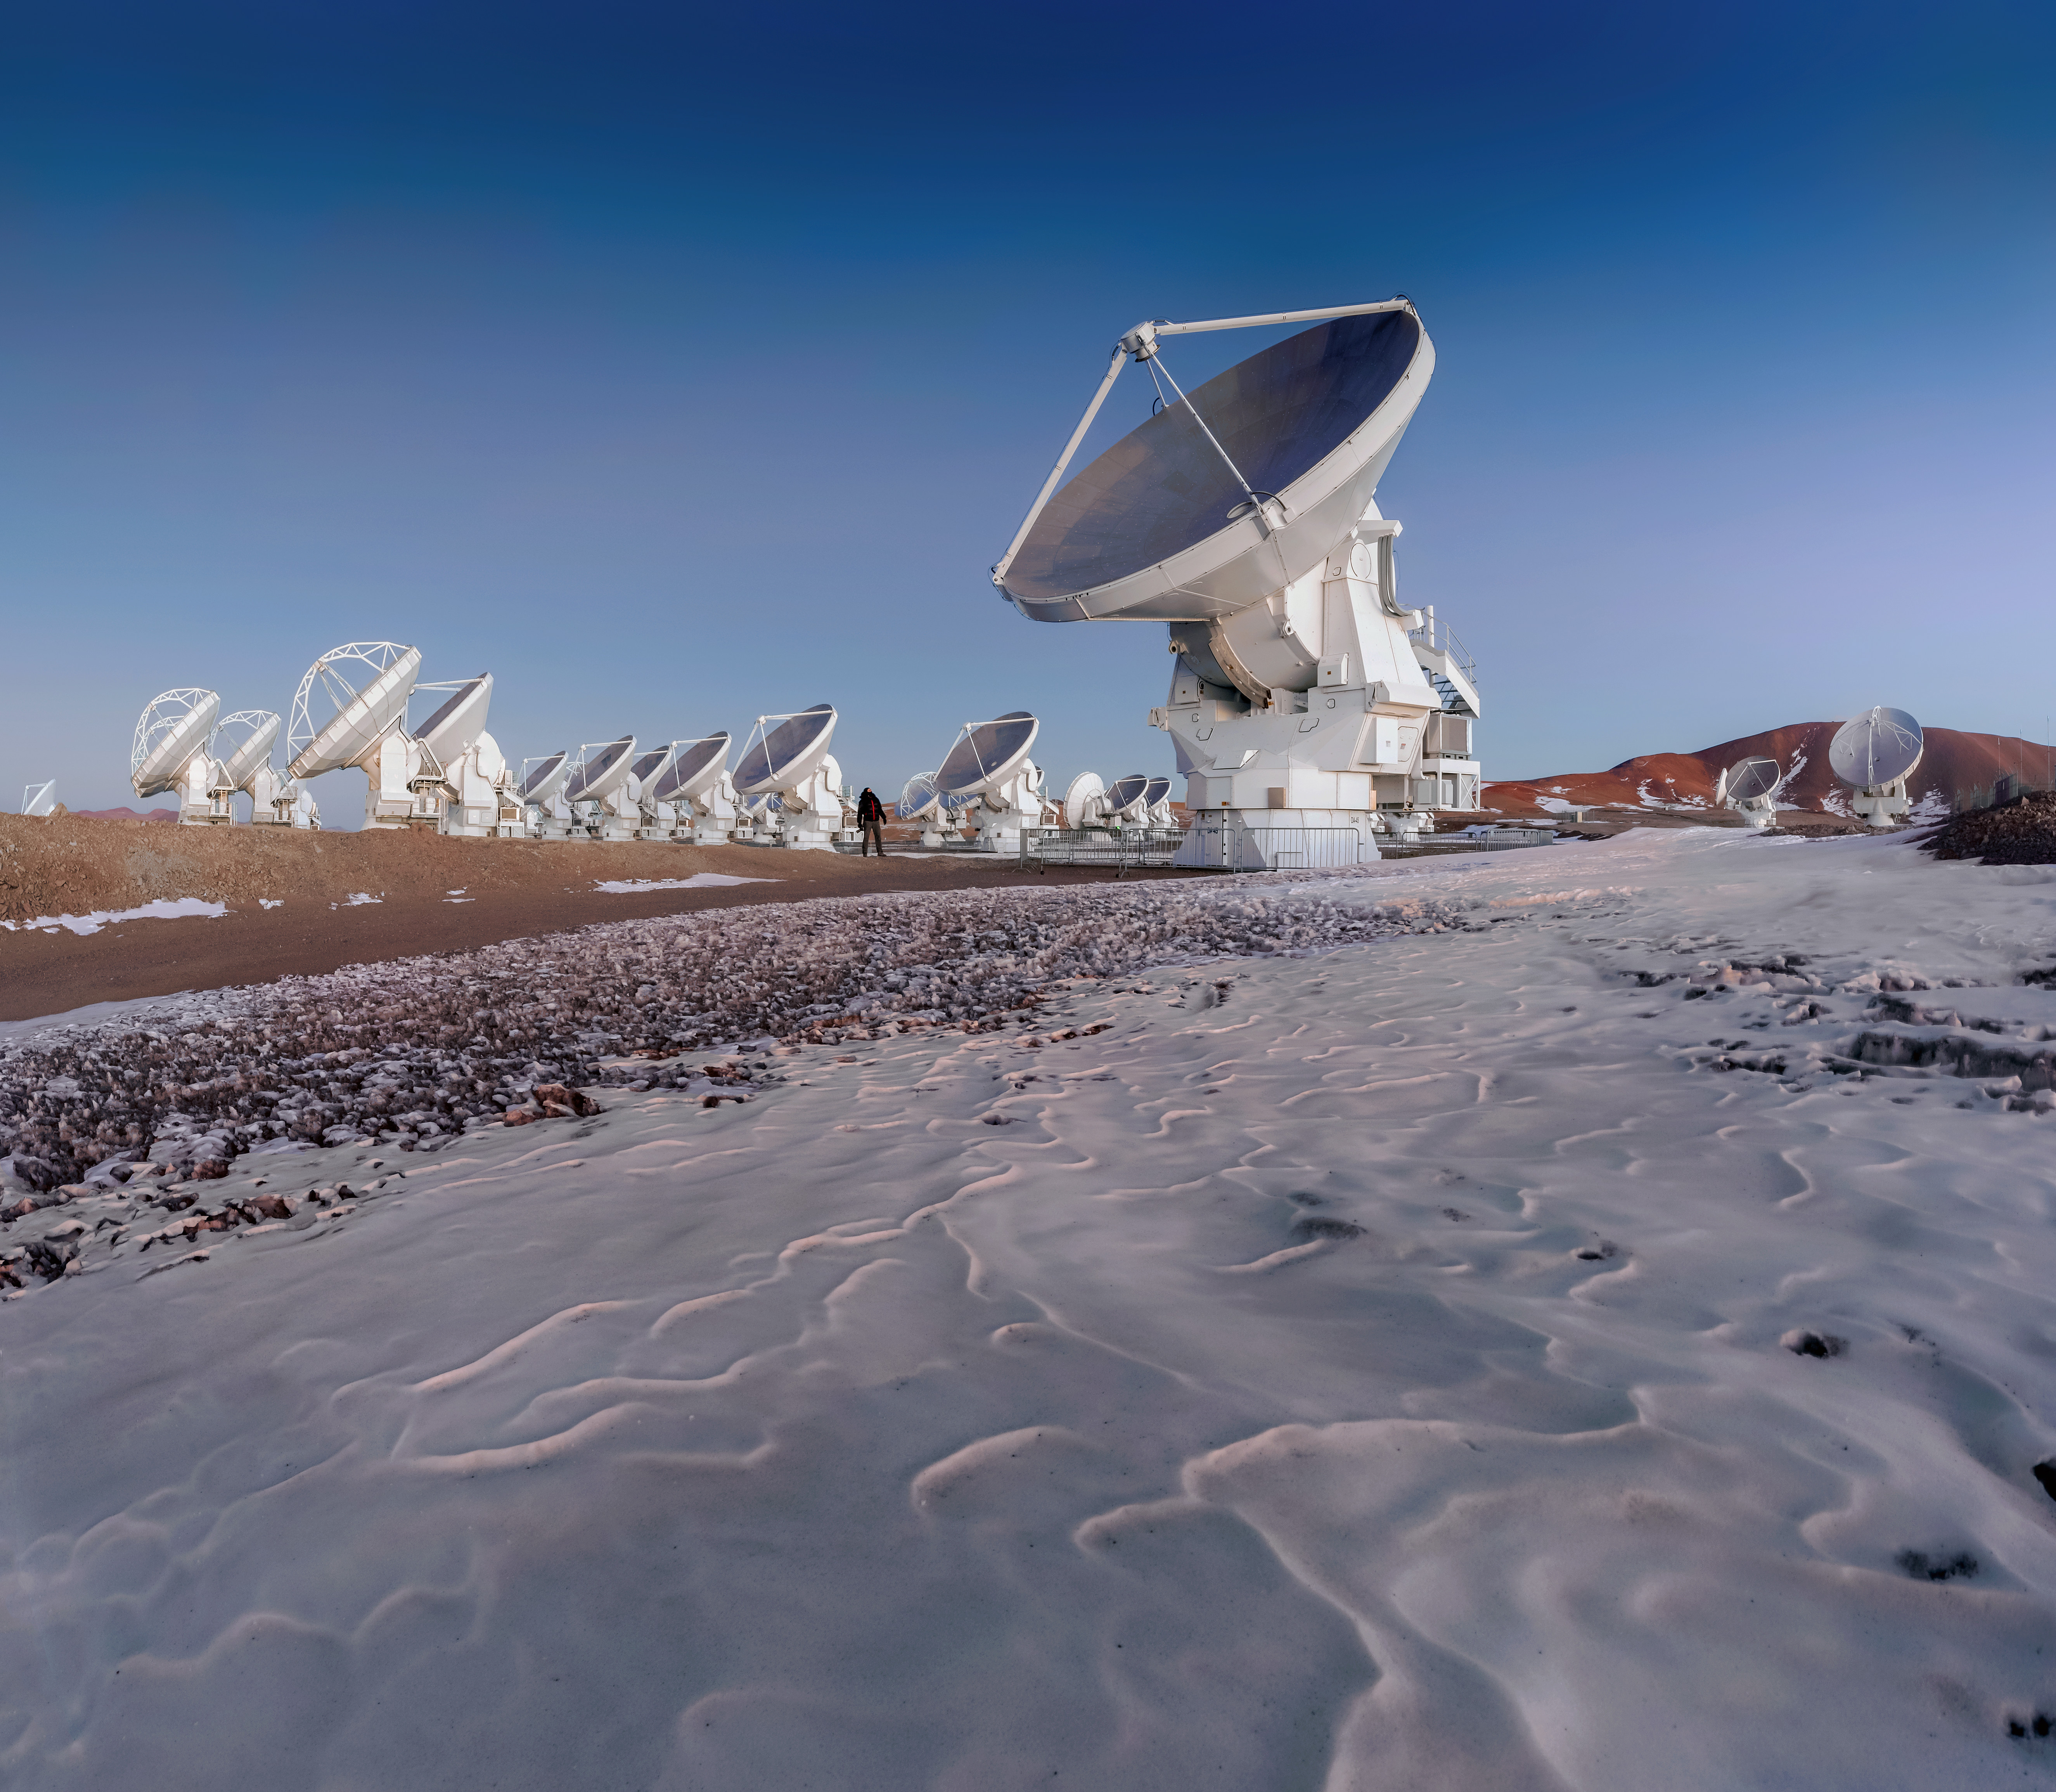

ALMA and Desert Ice

The harsh environment of the Atacama Desert is arid and cold. Remnants of the previous winter's snow lays near the antennae of ALMA as a man looks up in awe at the size of one antenna.

Credit: D. Kordan (ESO)